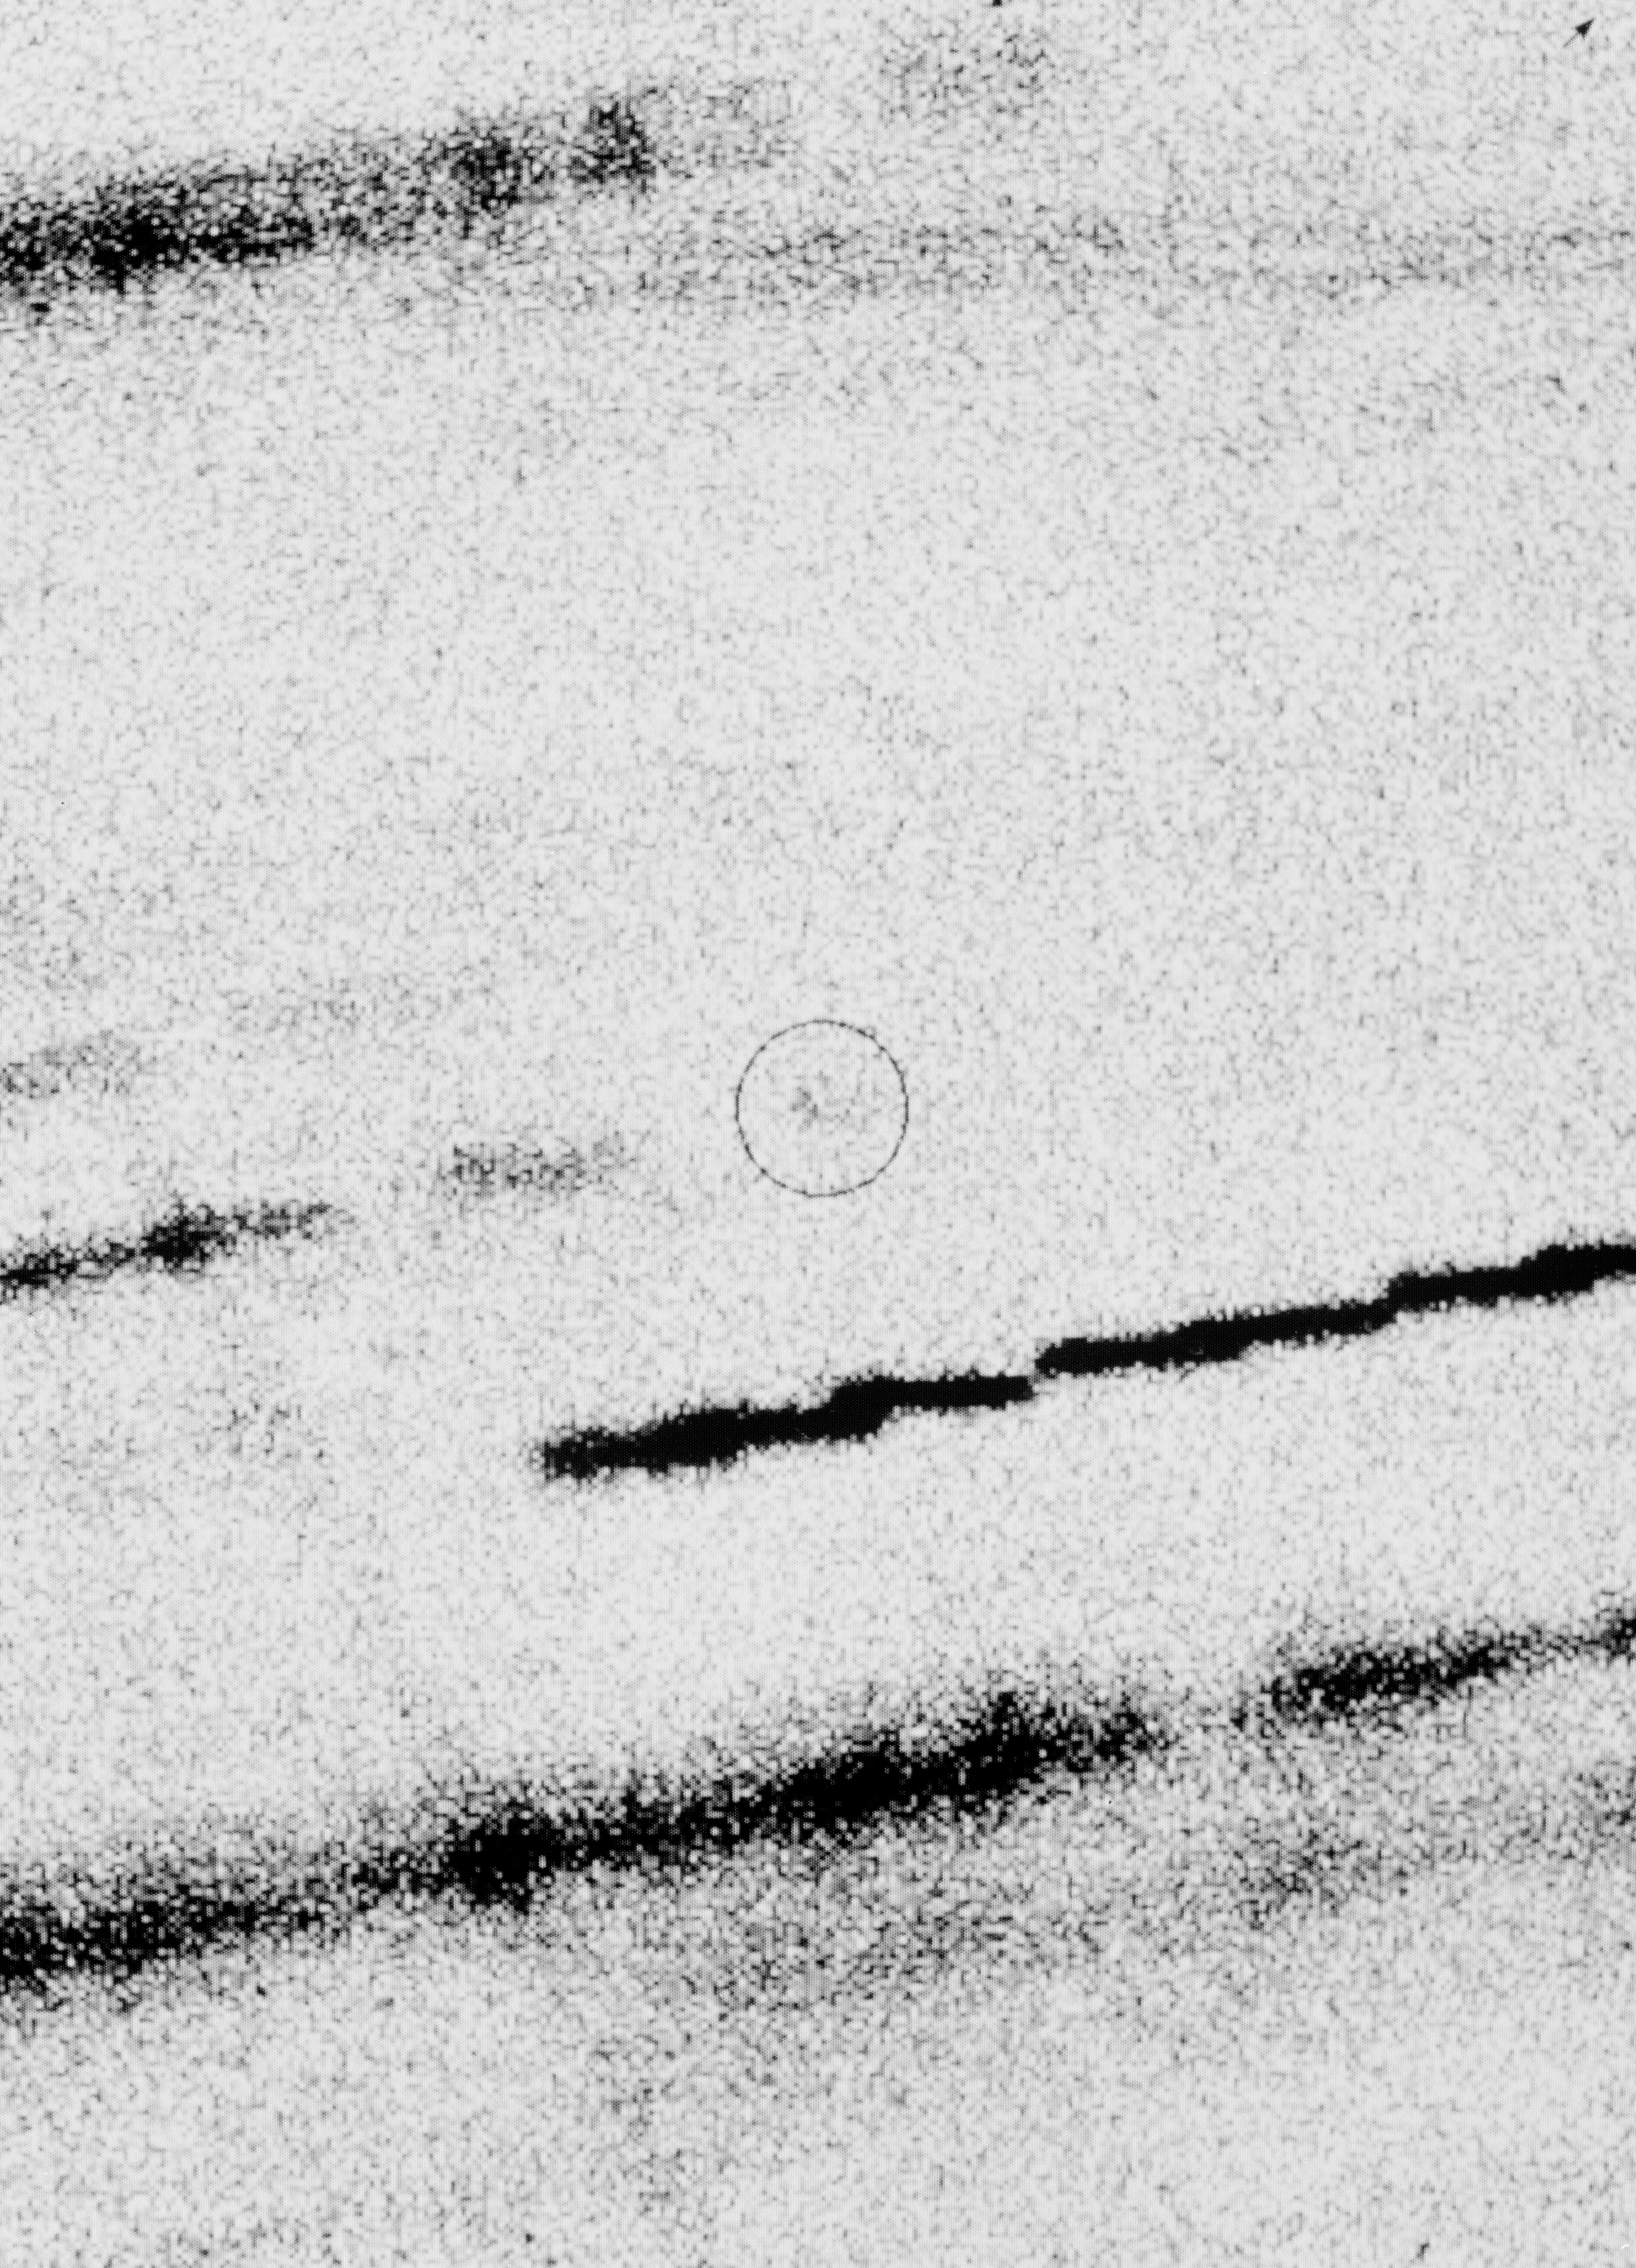

Comet Halley at 2,820 million km

This negative photo shows the faint image of periodic comet Halley (in the circle) at the record heliocentric distance 18.82 AU (= 2,820 million km, about the distance of Uranus). It was obtained with the SuSI CCD camera at the ESO 3.58 m New Technology Telescope (NTT) during the night of January 10—11, 1994.

Nine individual exposures, each lasting 25 minutes, were used to produce this picture. They were cleaned to remove various sky and instrumental noise, shifted according to the predicted motion of the comet and then co-added. This ensures that all recorded light from the comet is concentrated in one place. At the same time, the images of the other objects that do not share the motion of the comet, are not superposed and will therefore be seen as long trails. The non-uniformities of these trails arise because of varying sky conditions and also due to the time intervals between the individual exposures.

In addition to the comet, the picture contains the images of three very different types of objects: stars with relatively sharp trails (e.g. the comparatively bright one, just below the comet image), several extended (diffuse) galaxies, and an artificial Earth satellite which happened to cross the field during one of the exposures (its trail extends from the middle of the left edge to the lower edge).

The measured magnitude of P/Halley is V = 26.5 +-0.2. The position in the sky is less than 1 arcsec from that predicted on the basis of the comet's very well-determined orbit.

The CCD frames were cleaned of cosmics and flat-fielded, but they were neither filtered, nor smoothed. Total exposure time: 13,500 seconds. The seeing varied from 0.6 - 0.9 arcsec. One pixel = 0.13 arcsec. Field size: 310 x 430 pixels or 40 x 56 arcsec. North is up and East is to the left.

Credit: ESO